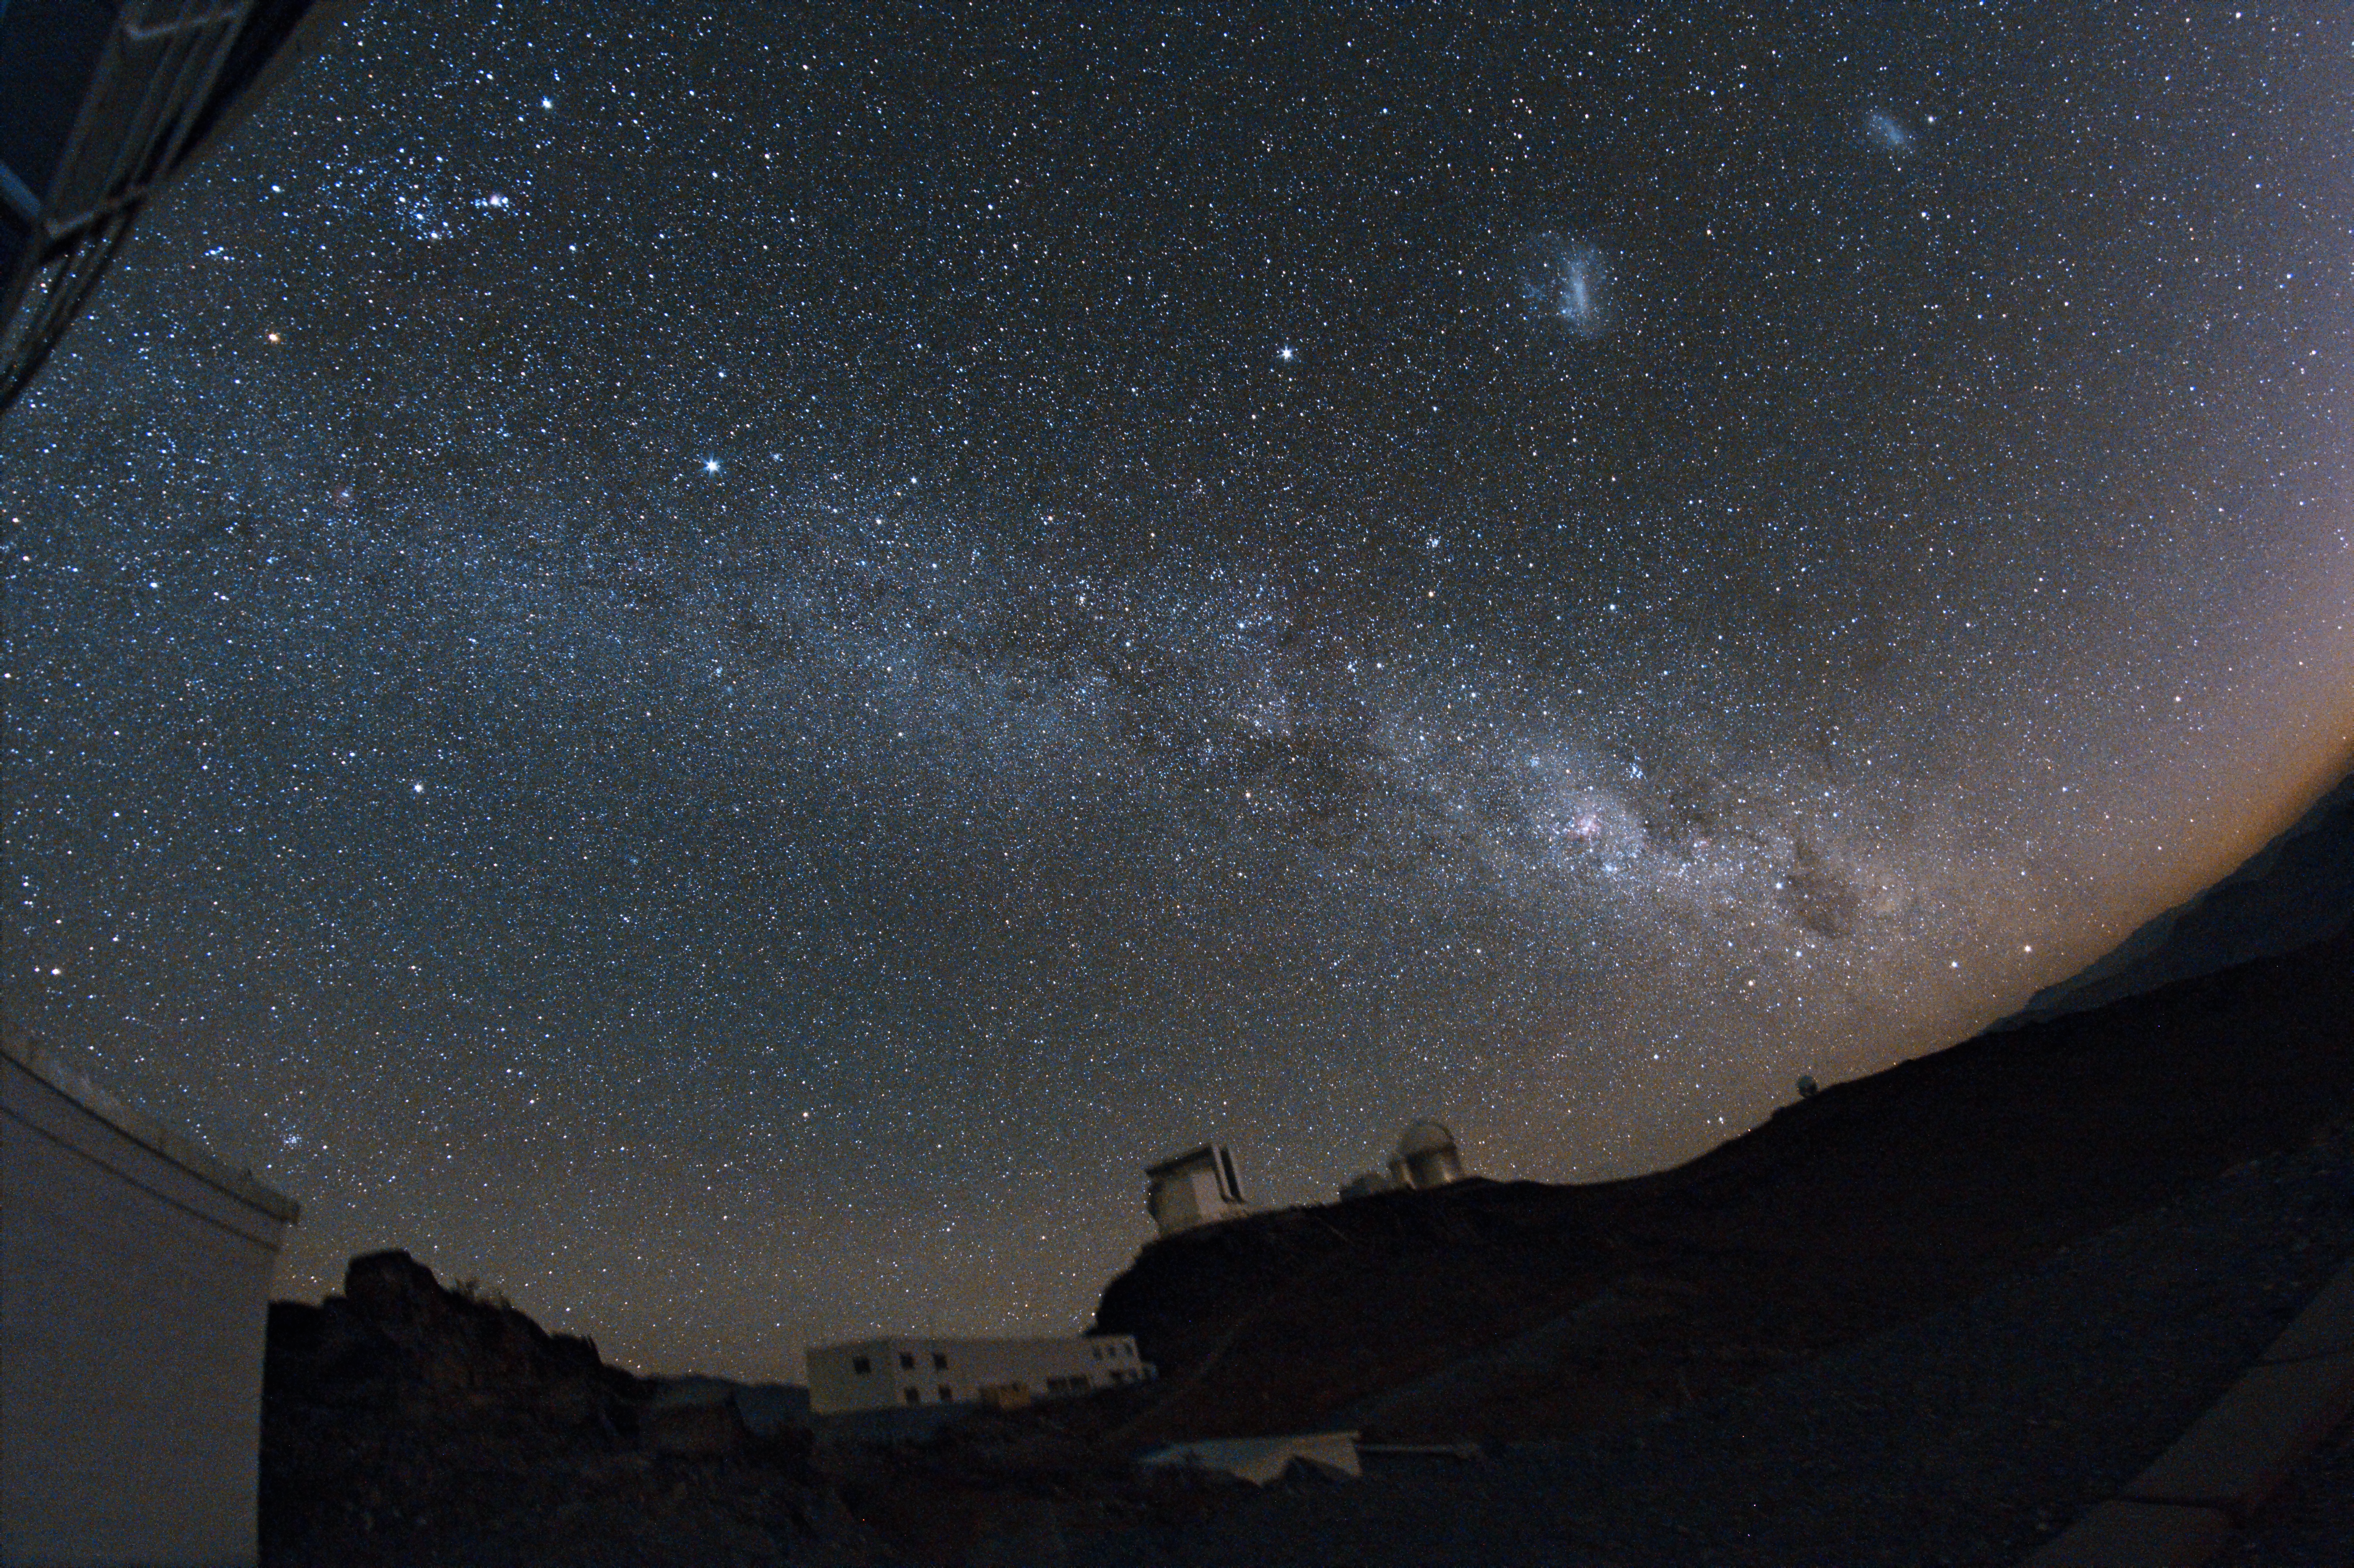

La Silla

Night-time photo of La Silla

Credit: ESO/J.Pérez